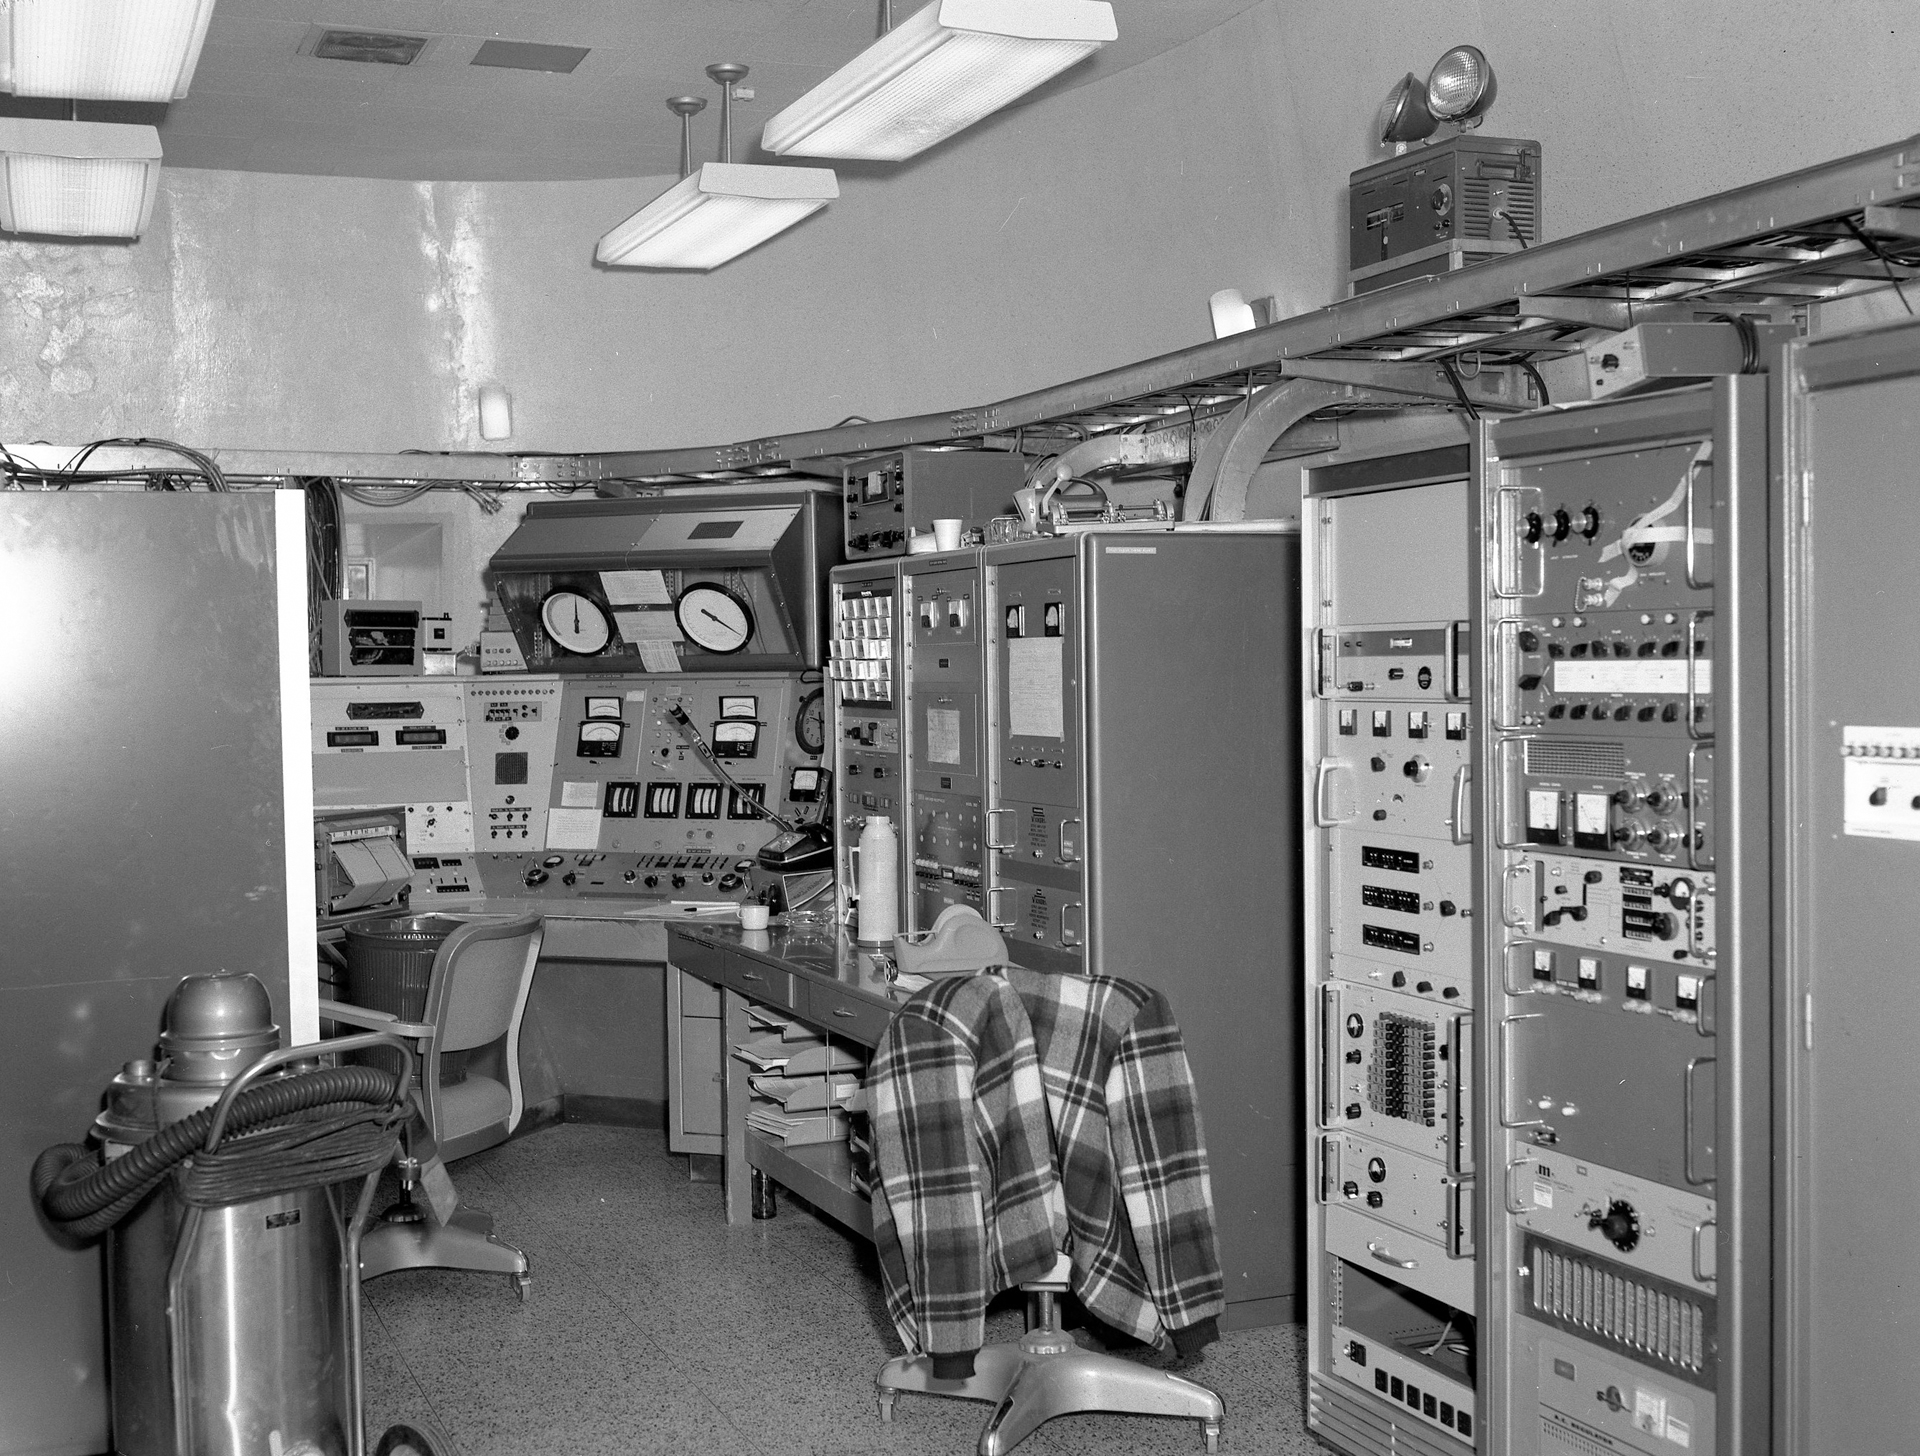

Mission Control for the 140-foot

The original control room for the 140-foot telescope sits at the base of the telescope, inside a concrete building with walls that are 3-feet thick. The guidance and data systems lined the wall of this room on the ground floor. Three to four people would be in this room during early observations with the 140-foot telescope in the 1960s and 1970s, including operators, engineers, and astronomers. Now, the updated and renamed 43-meter telescope can be run by a laptop in a drawer!

Credit: NRAO/AUI/NSF